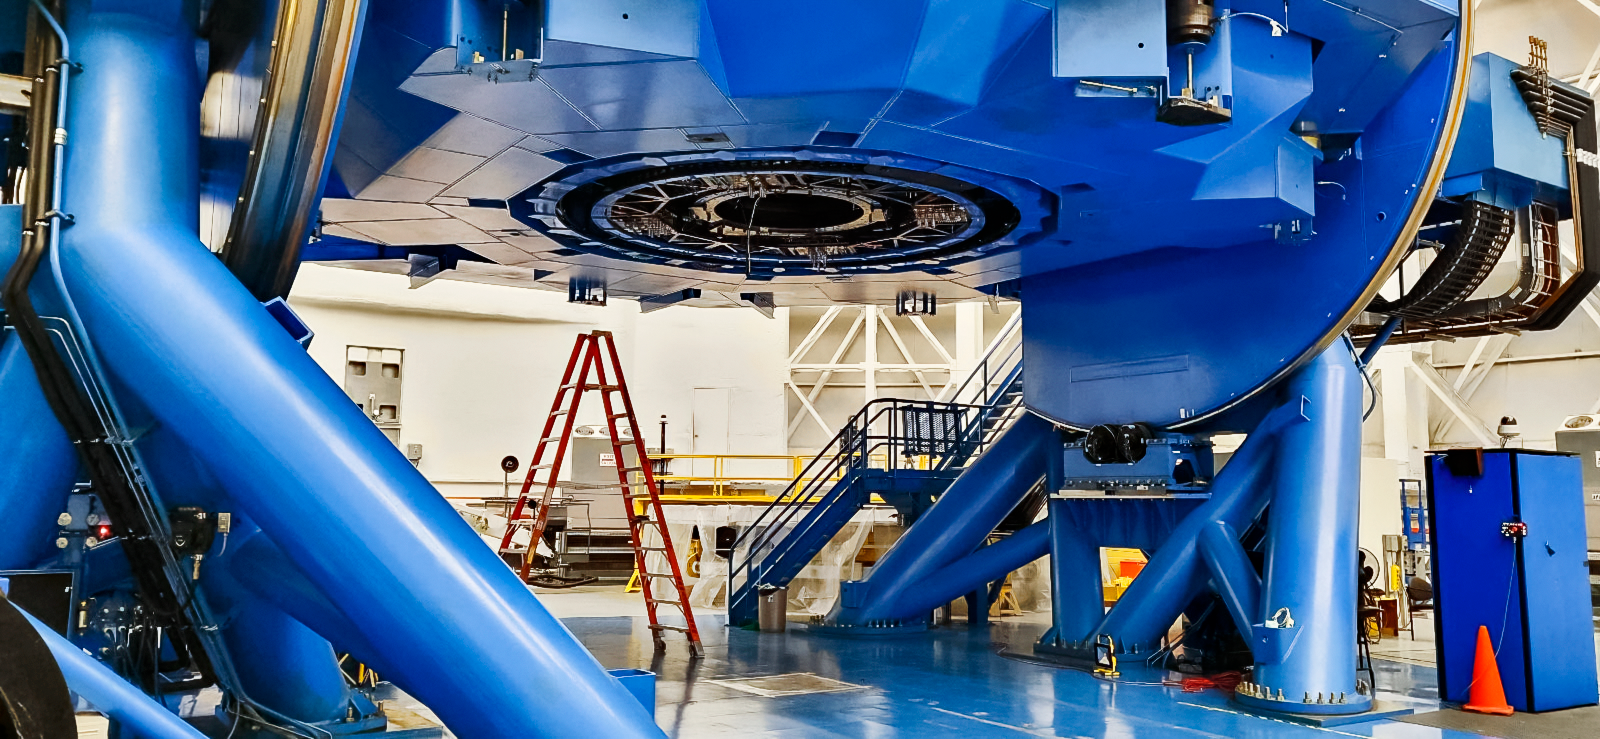

Gemini South's Cassegrain Wrap Back in Place

The Gemini South telescope, half of the International Gemini Observatory, had its Cassegrain wrap removed and then promptly returned as part of a maintenance shutdown. The shutdown was focused on recoating the telescope's primary mirror as well as other critical maintenance tasks.

Credit: NOIRLab/NSF/AURA